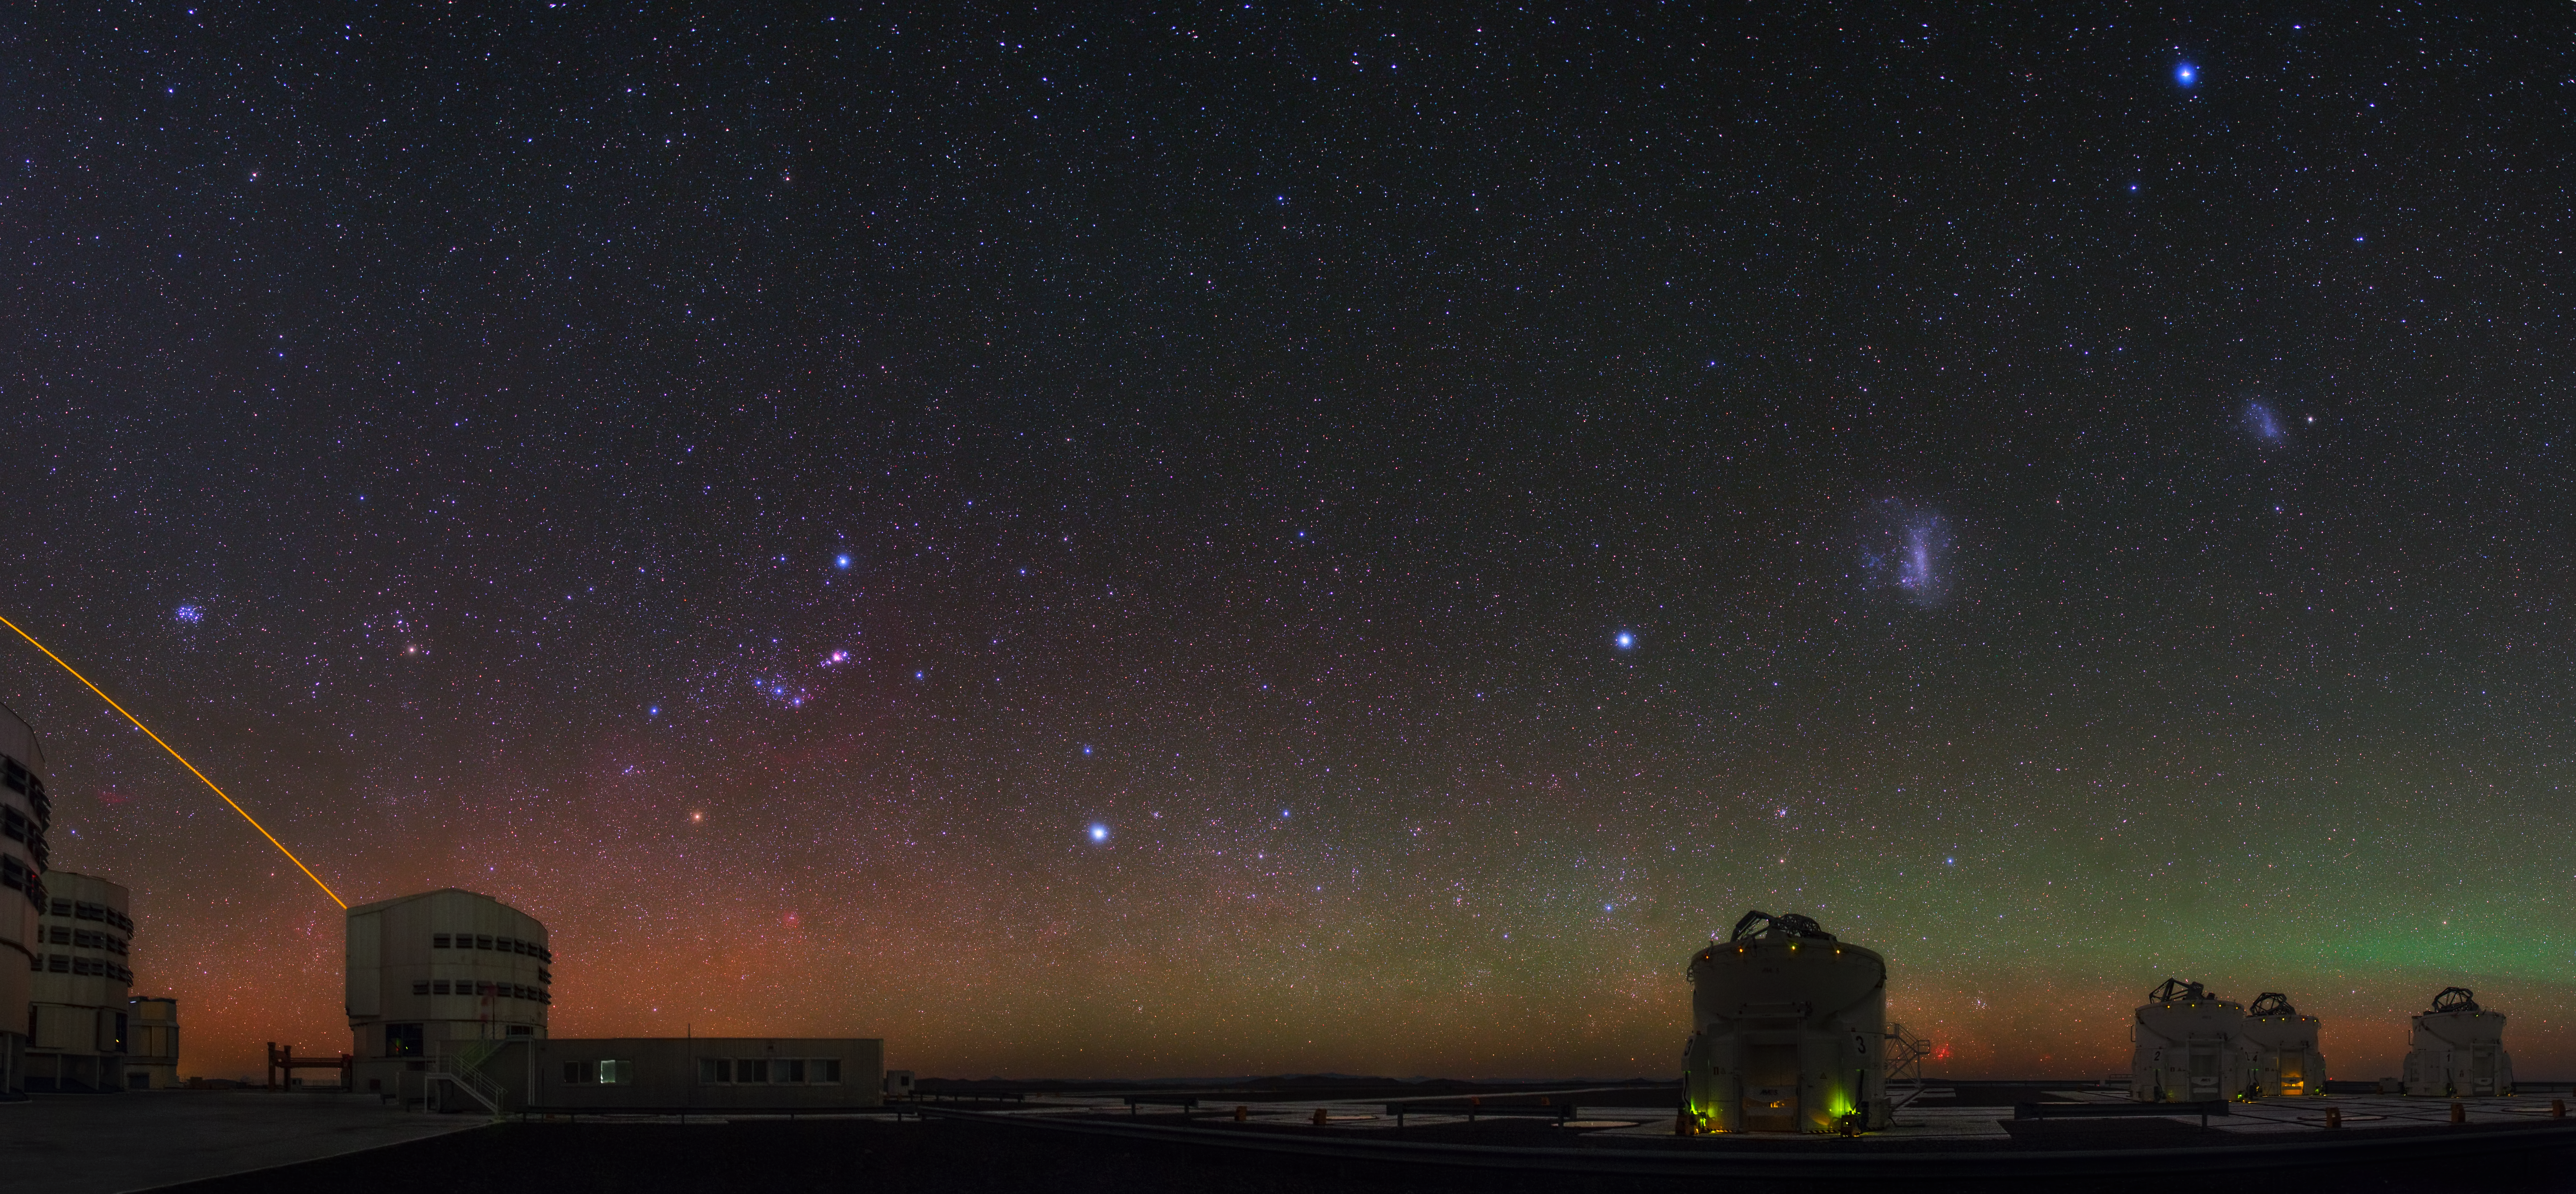

VLT shows off the night sky

This spectacular image by ESO Photo Ambassador, Babak Tafreshi shows ESO's Very Large Telescope (VLT) in action, showing off some of the most wonderful objects in the night sky among a mix of colour.

To the left, Orion with its prominent belt and nebula, Taurus (the Bull) with the red eye of Aldebaran and the Pleiades star cluster. To the right, the Small and Large Magellanic clouds.

Yepun (Unit Telescope 4) can be seen to fire its laser to make use of its adaptive optics.

Credit: ESO/B. Tafreshi (twanight.org)